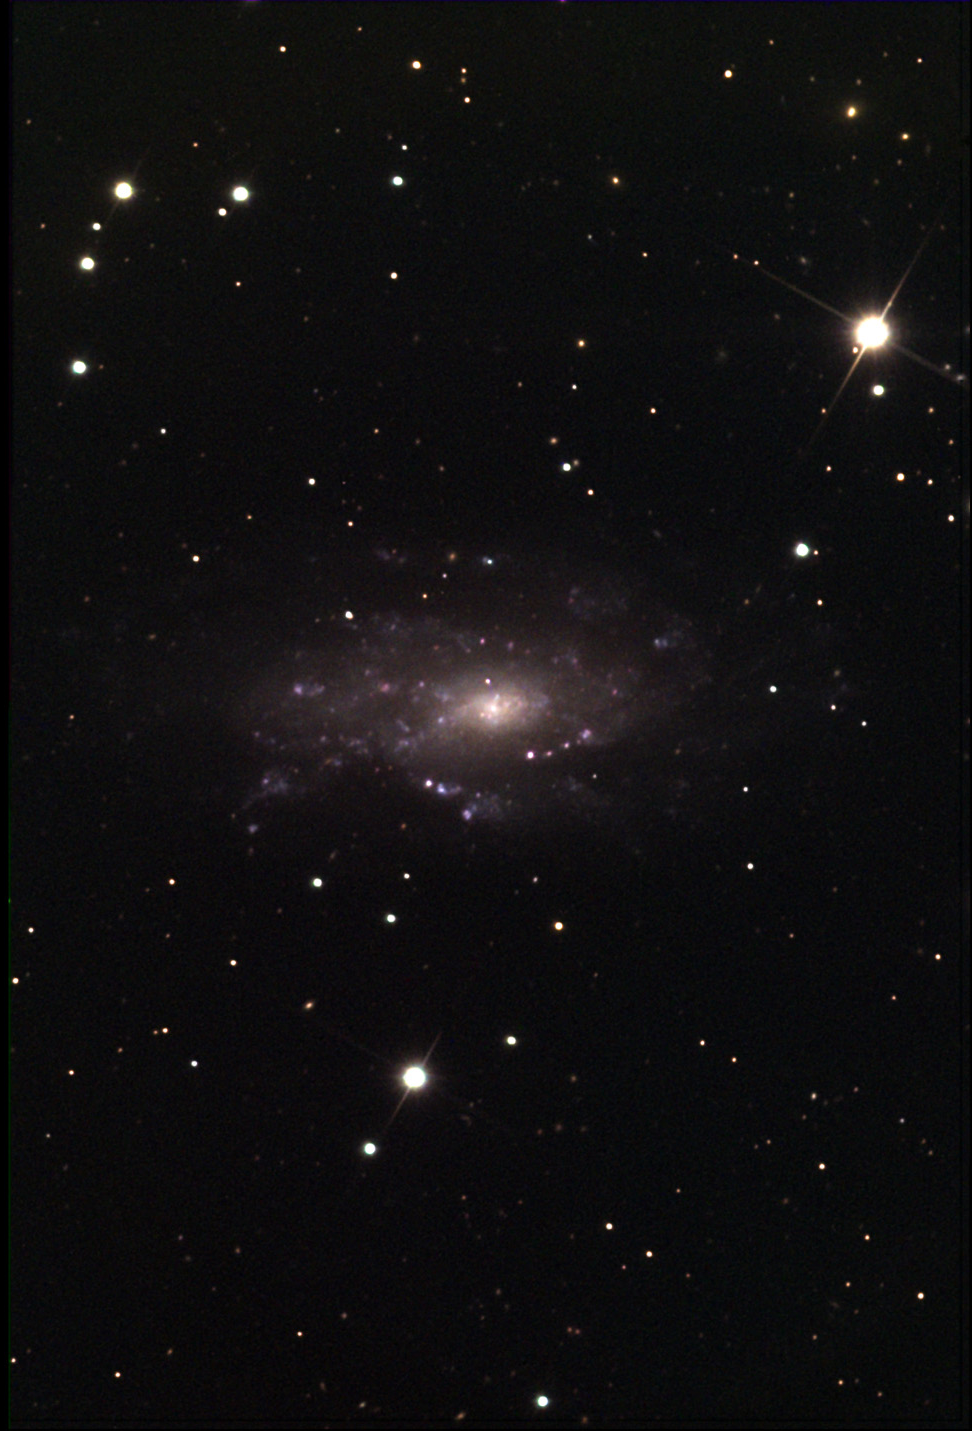

NGC 2541

At a distance of 24 million light years away, NGC 2541 is close enough to see the many HII regions that glow in the dim disk of this loose spiral. This particular galaxy is not alone in the sky towards the constellation of Lynx. Like our own Local Group of galaxies, NGC 2541 is part of a group which includes NGC 2500, NGC 2537, and NGC 2552. The similarity in distances between these galaxies and those of the Local Group says much about the non-uniqueness of our corner of the Universe.

This image was taken as part of Advanced Observing Program (AOP) program at Kitt Peak Visitor Center during 2014.

Credit: KPNO/NOIRLab/NSF/AURA/Doug Matthews and Charles Betts/Adam Block